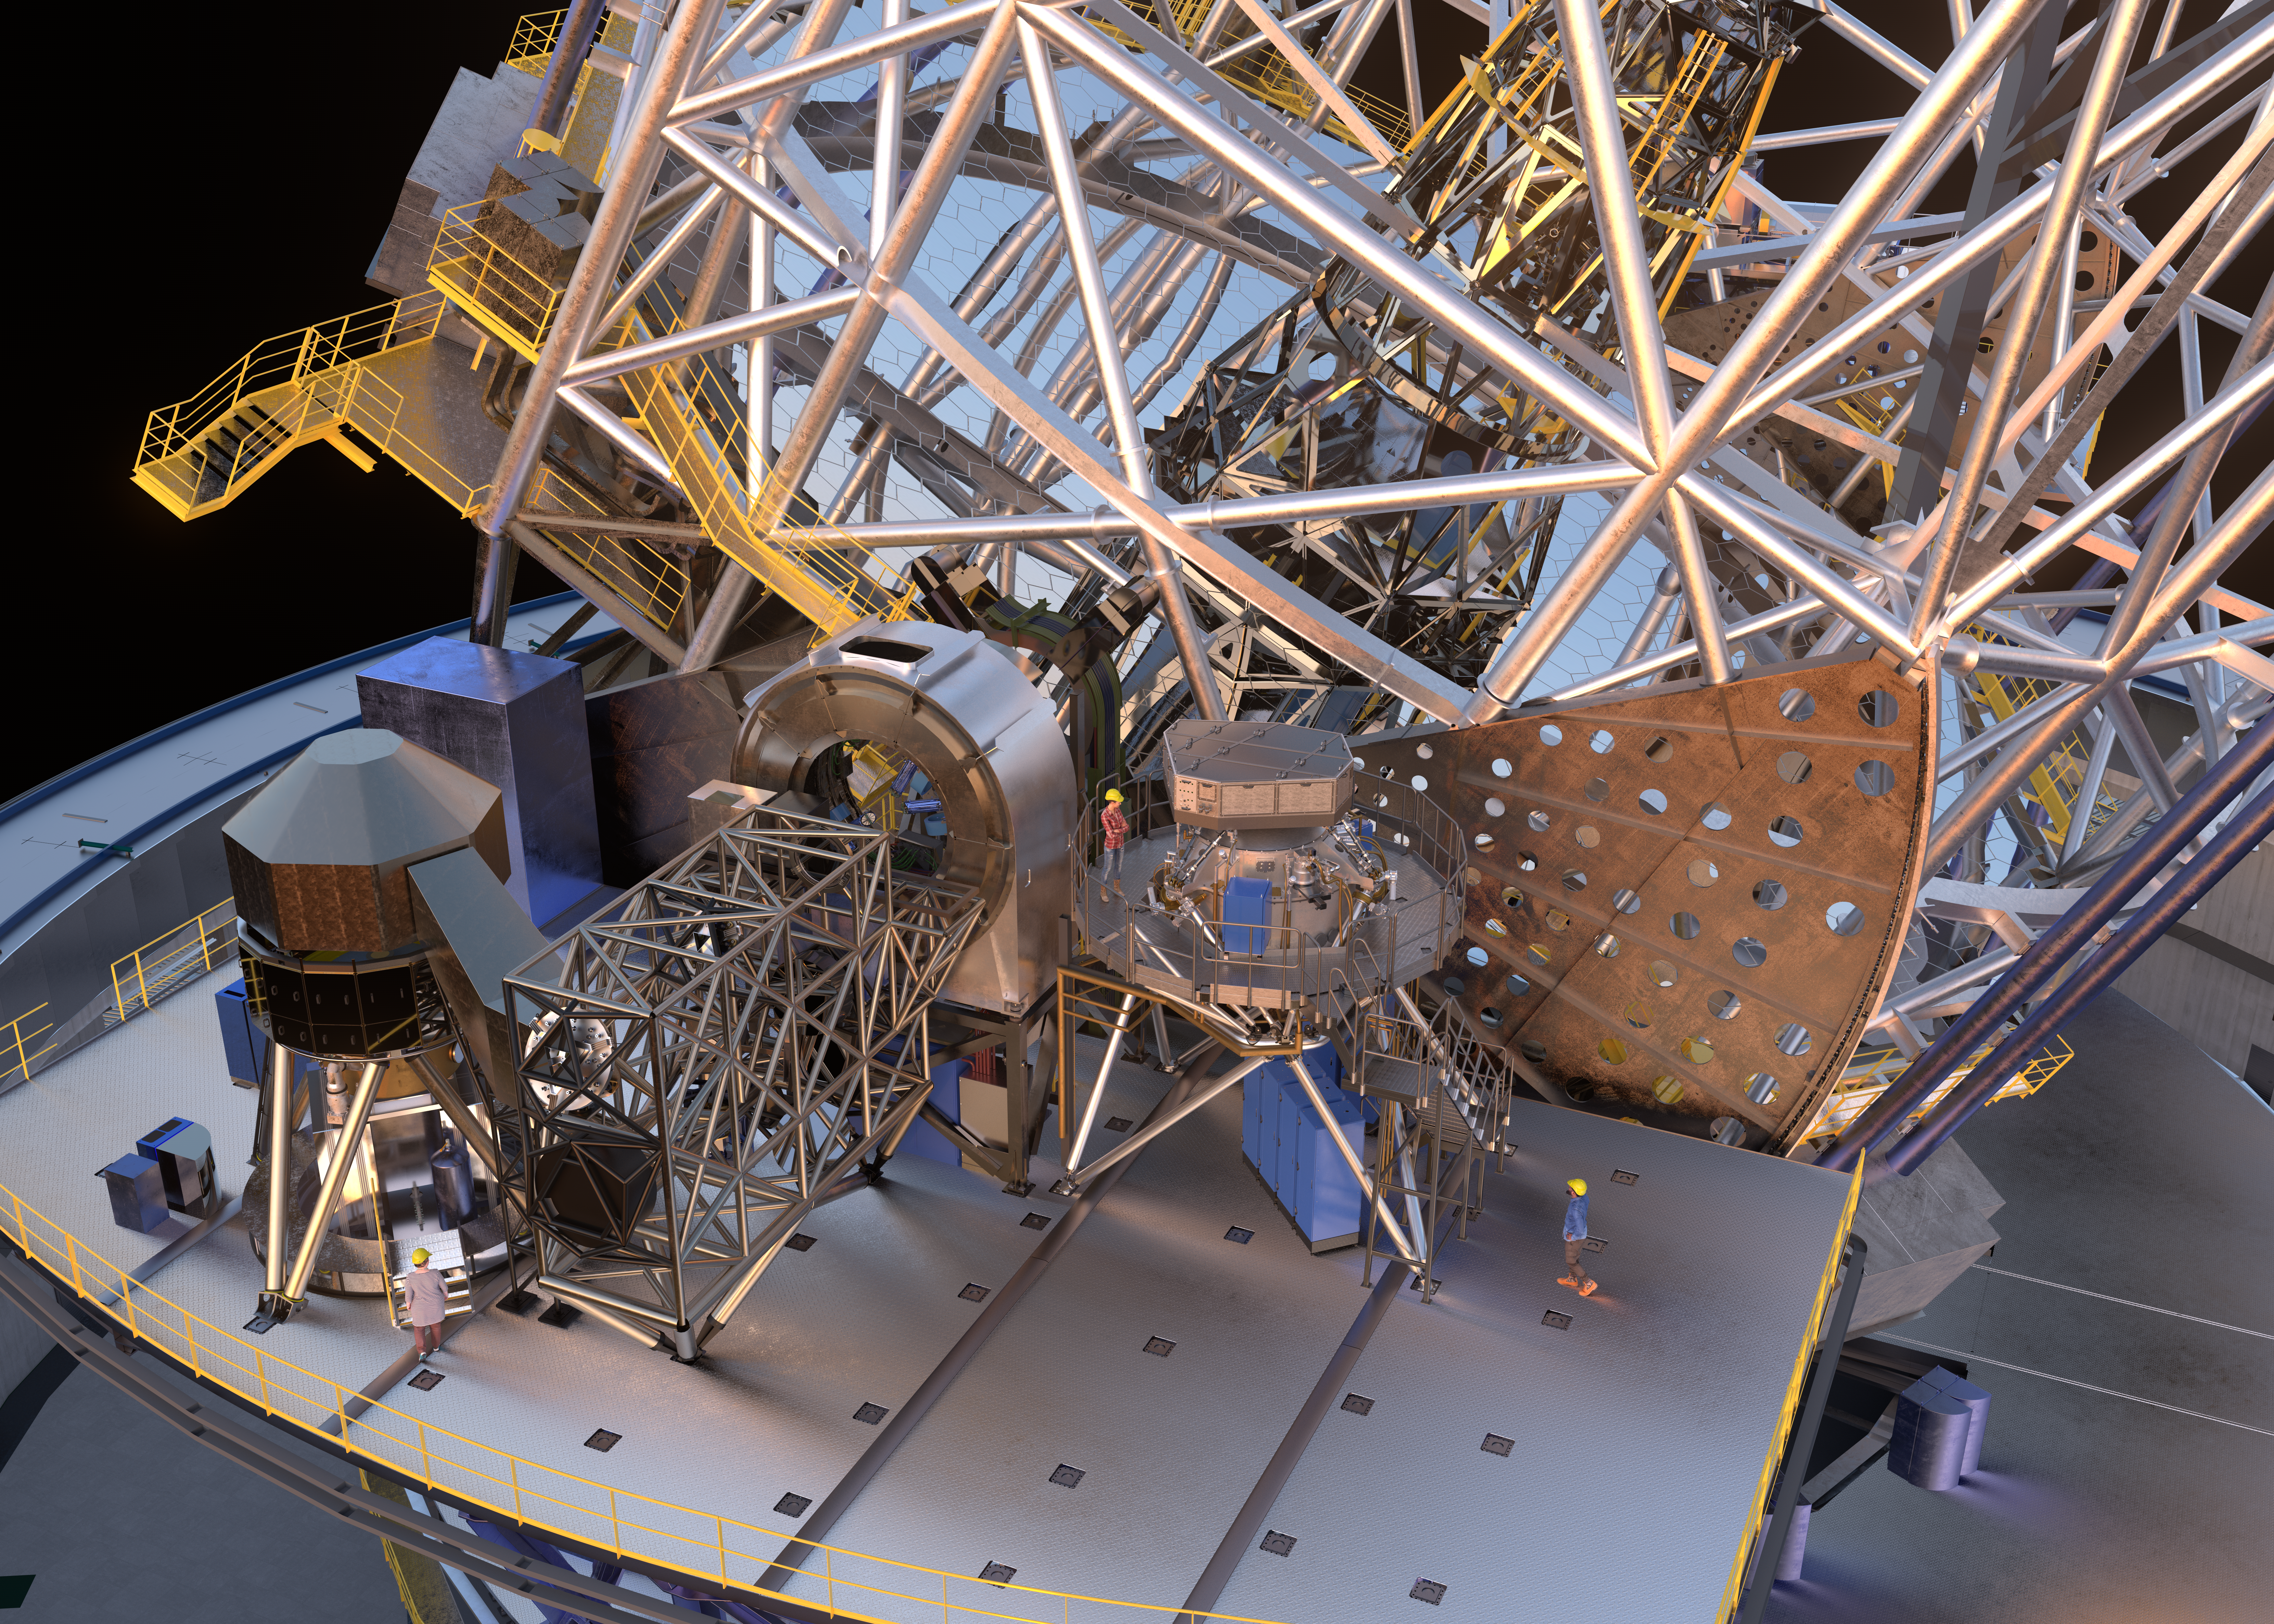

3D rendering of the METIS instrument inside the ELT enclosure

The Mid-infrared ELT Imager and Spectrograph (METIS) is a multi-tool instrument that will observe in mid-infrared light once installed on ESO’s Extremely Large Telescope (ELT). The collected light can be directed either to a high-contrast camera, which will create sharper infrared images than ever before, or a high-resolution spectrograph, which separates the light into the colours it is made up of, allowing scientists to learn the chemical composition and motion of astronomical objects. The instrument also includes its own adaptive optics sensor to correct for the blurring effects of the Earth’s atmosphere. This artist’s 3D view, based on an engineering rendering, shows METIS (centre right) in the ELT instrument platform together with other telescope instruments and three people shown for scale. The giant M1 mirror of the telescope is seen in the background.

Credit: ESO/METIS consortium/L. Calçada